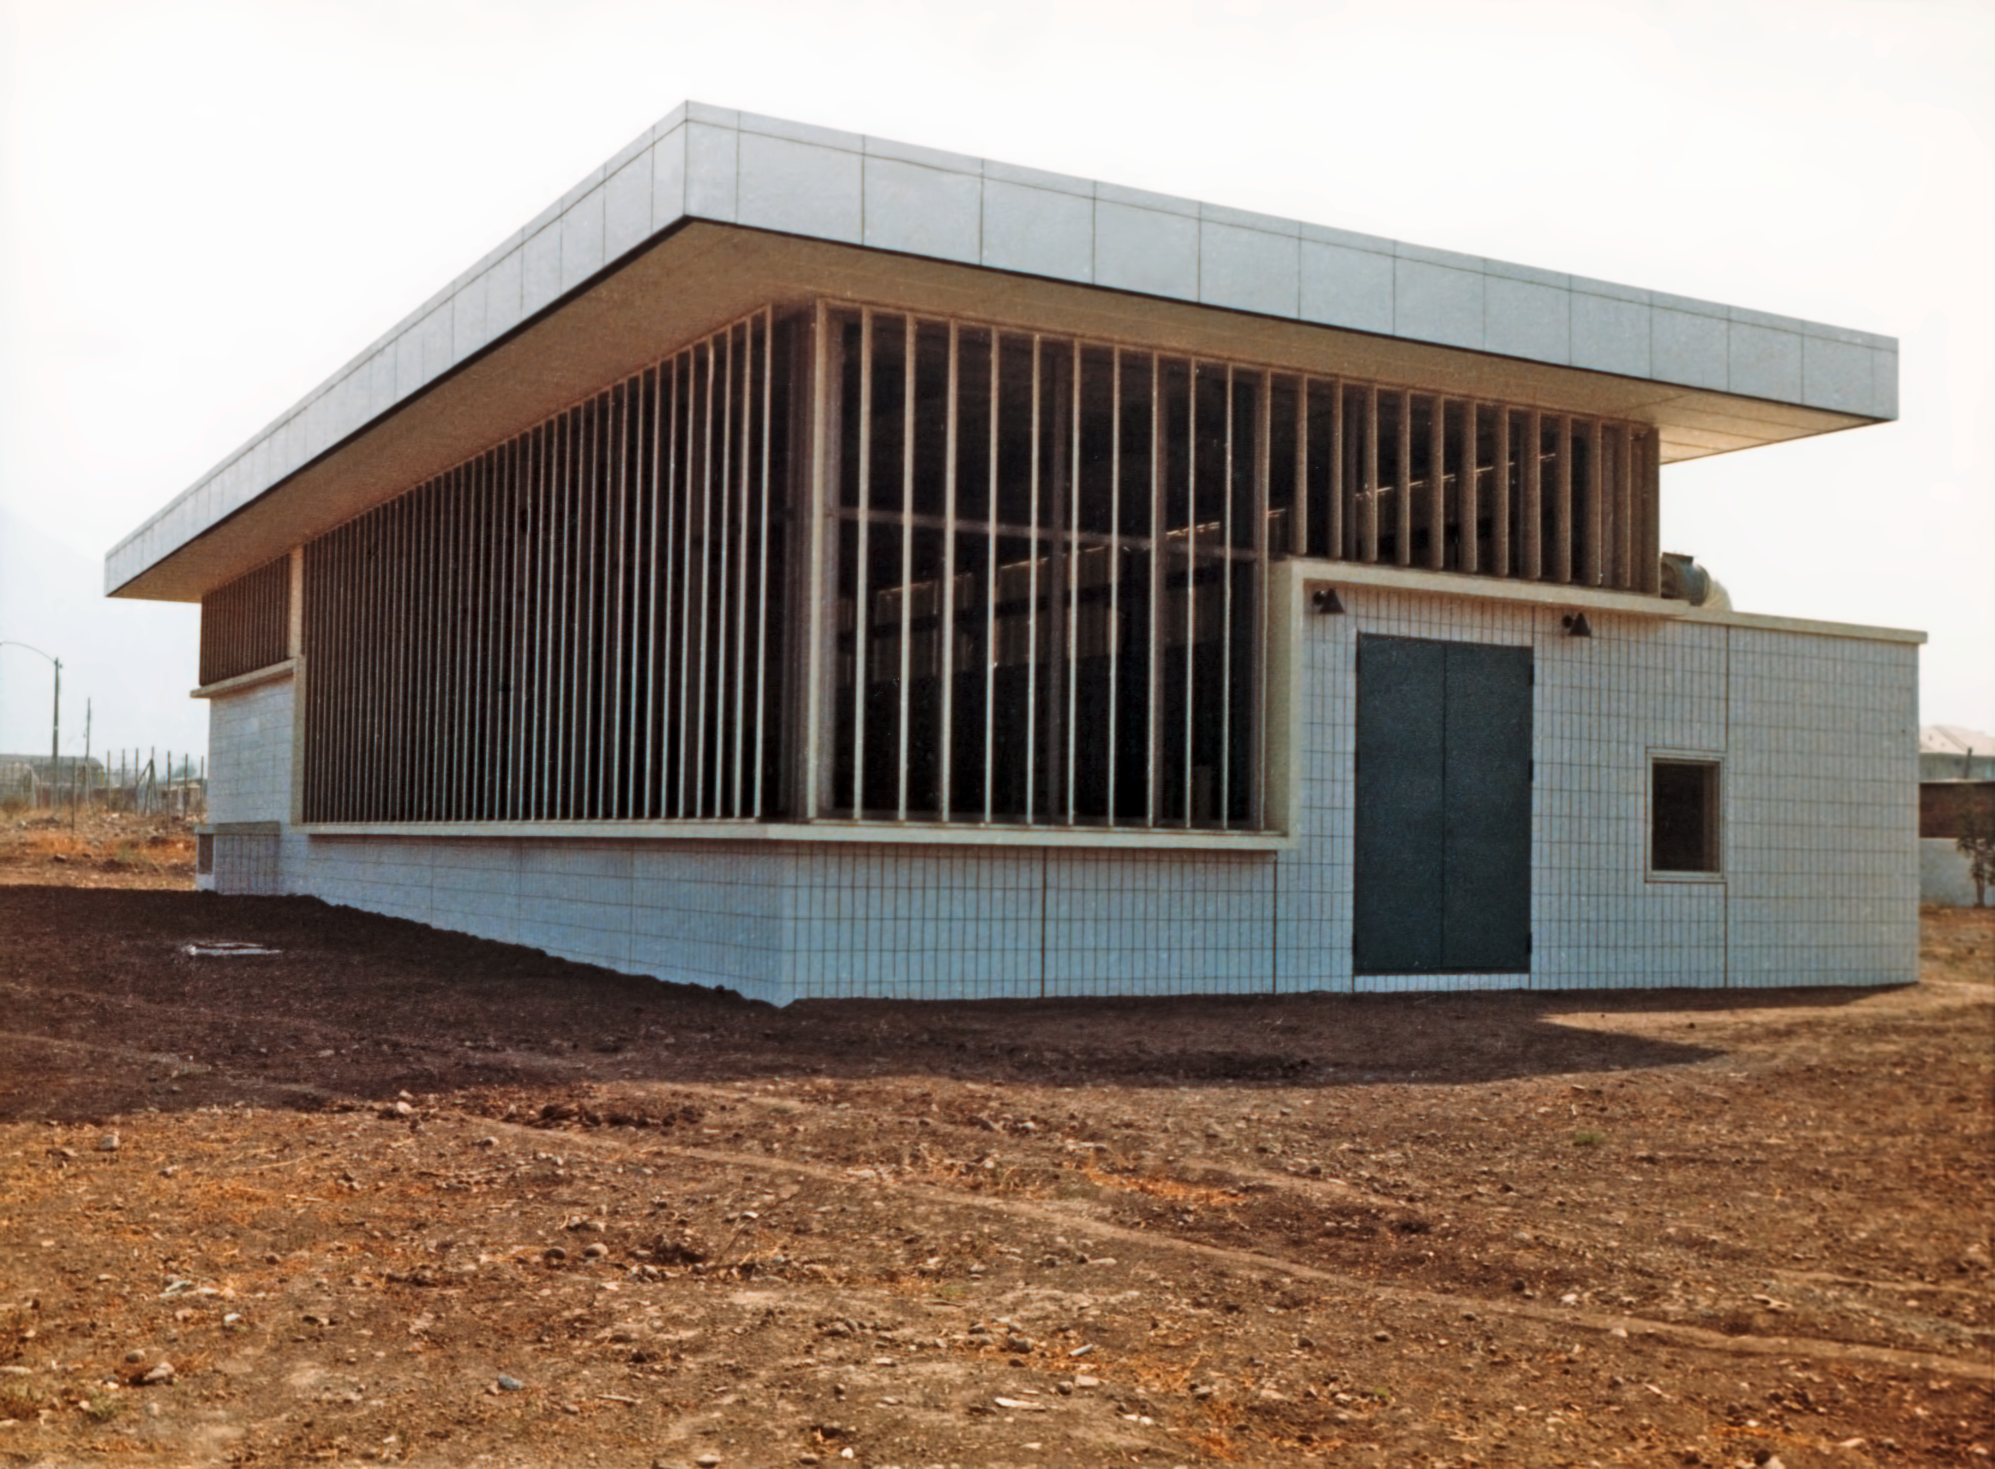

The Satellite Building at Vitacura in 1969

Building at ESO's Vitacura premises in Santiago, Chile, in 1969. Originally used as a warehouse, it currently hosts offices and is known as the "Satellite Building".

Credit: ESO/Hochtief